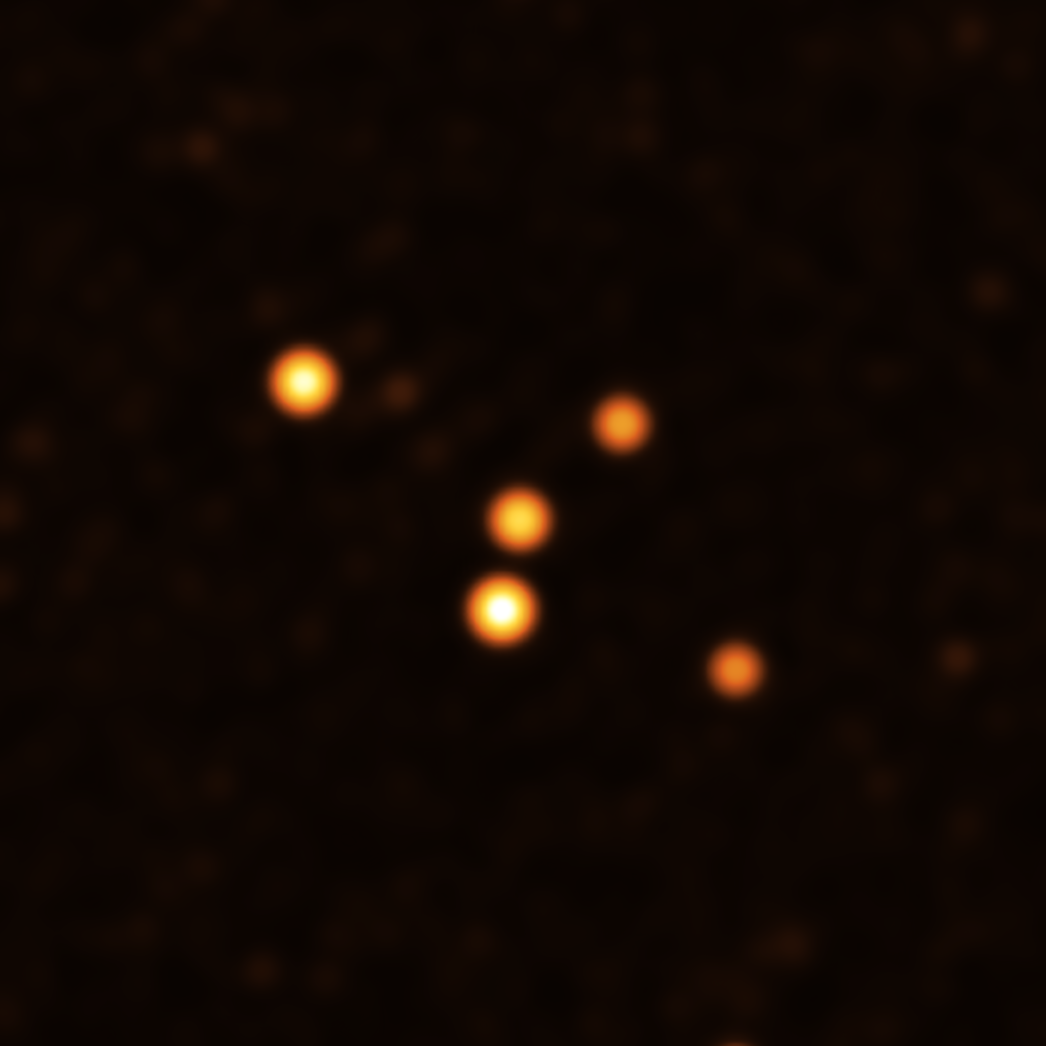

Stars around Sgr A* in May 2021

This image show stars orbiting very close to Sgr A* (centre), the supermassive black hole at the heart of the Milky Way. They were obtained with the GRAVITY instrument on ESO’s Very Large Telescope Interferometer (VLTI) at the end of May 2021.

Credit: ESO/GRAVITY collaboration